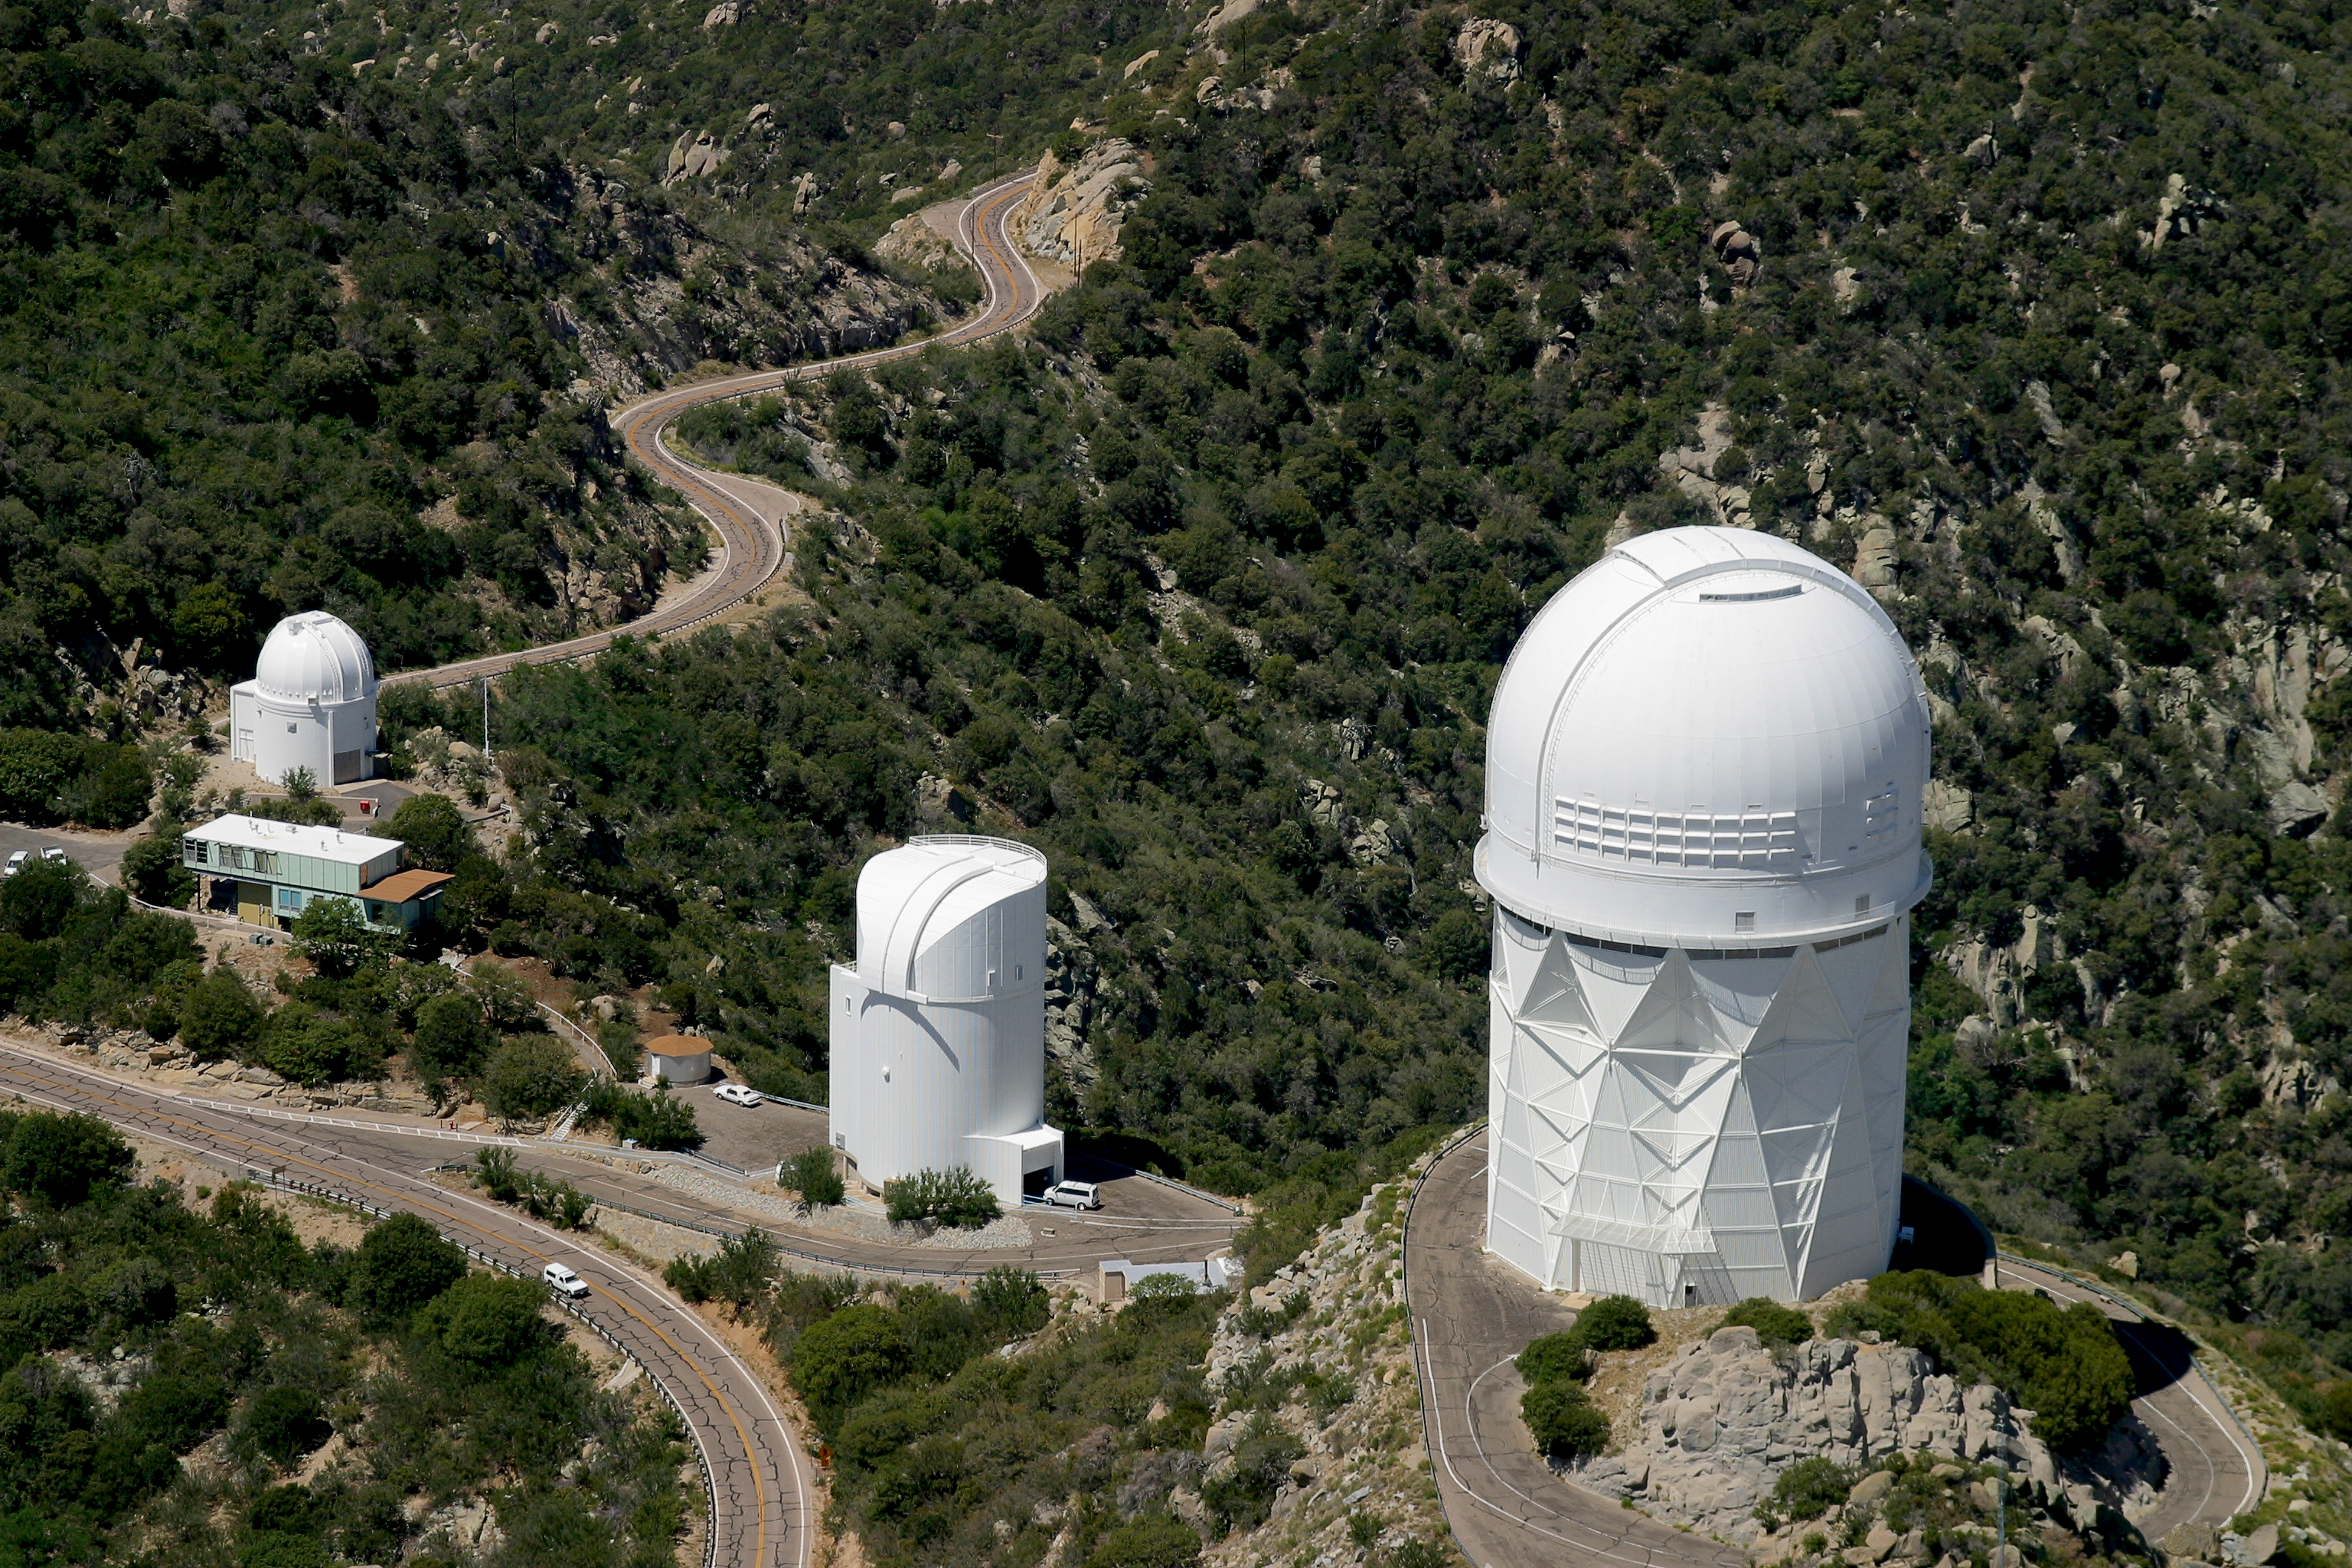

Aerial photography of Kitt Peak National Observatory, 13 June 2003

The Mayall 4-meter telescope dominates this view of the eastern ridge. To the left are the Steward Observatory (University of Arizona) facilities.

Credit: NOIRLab/NSF/AURA